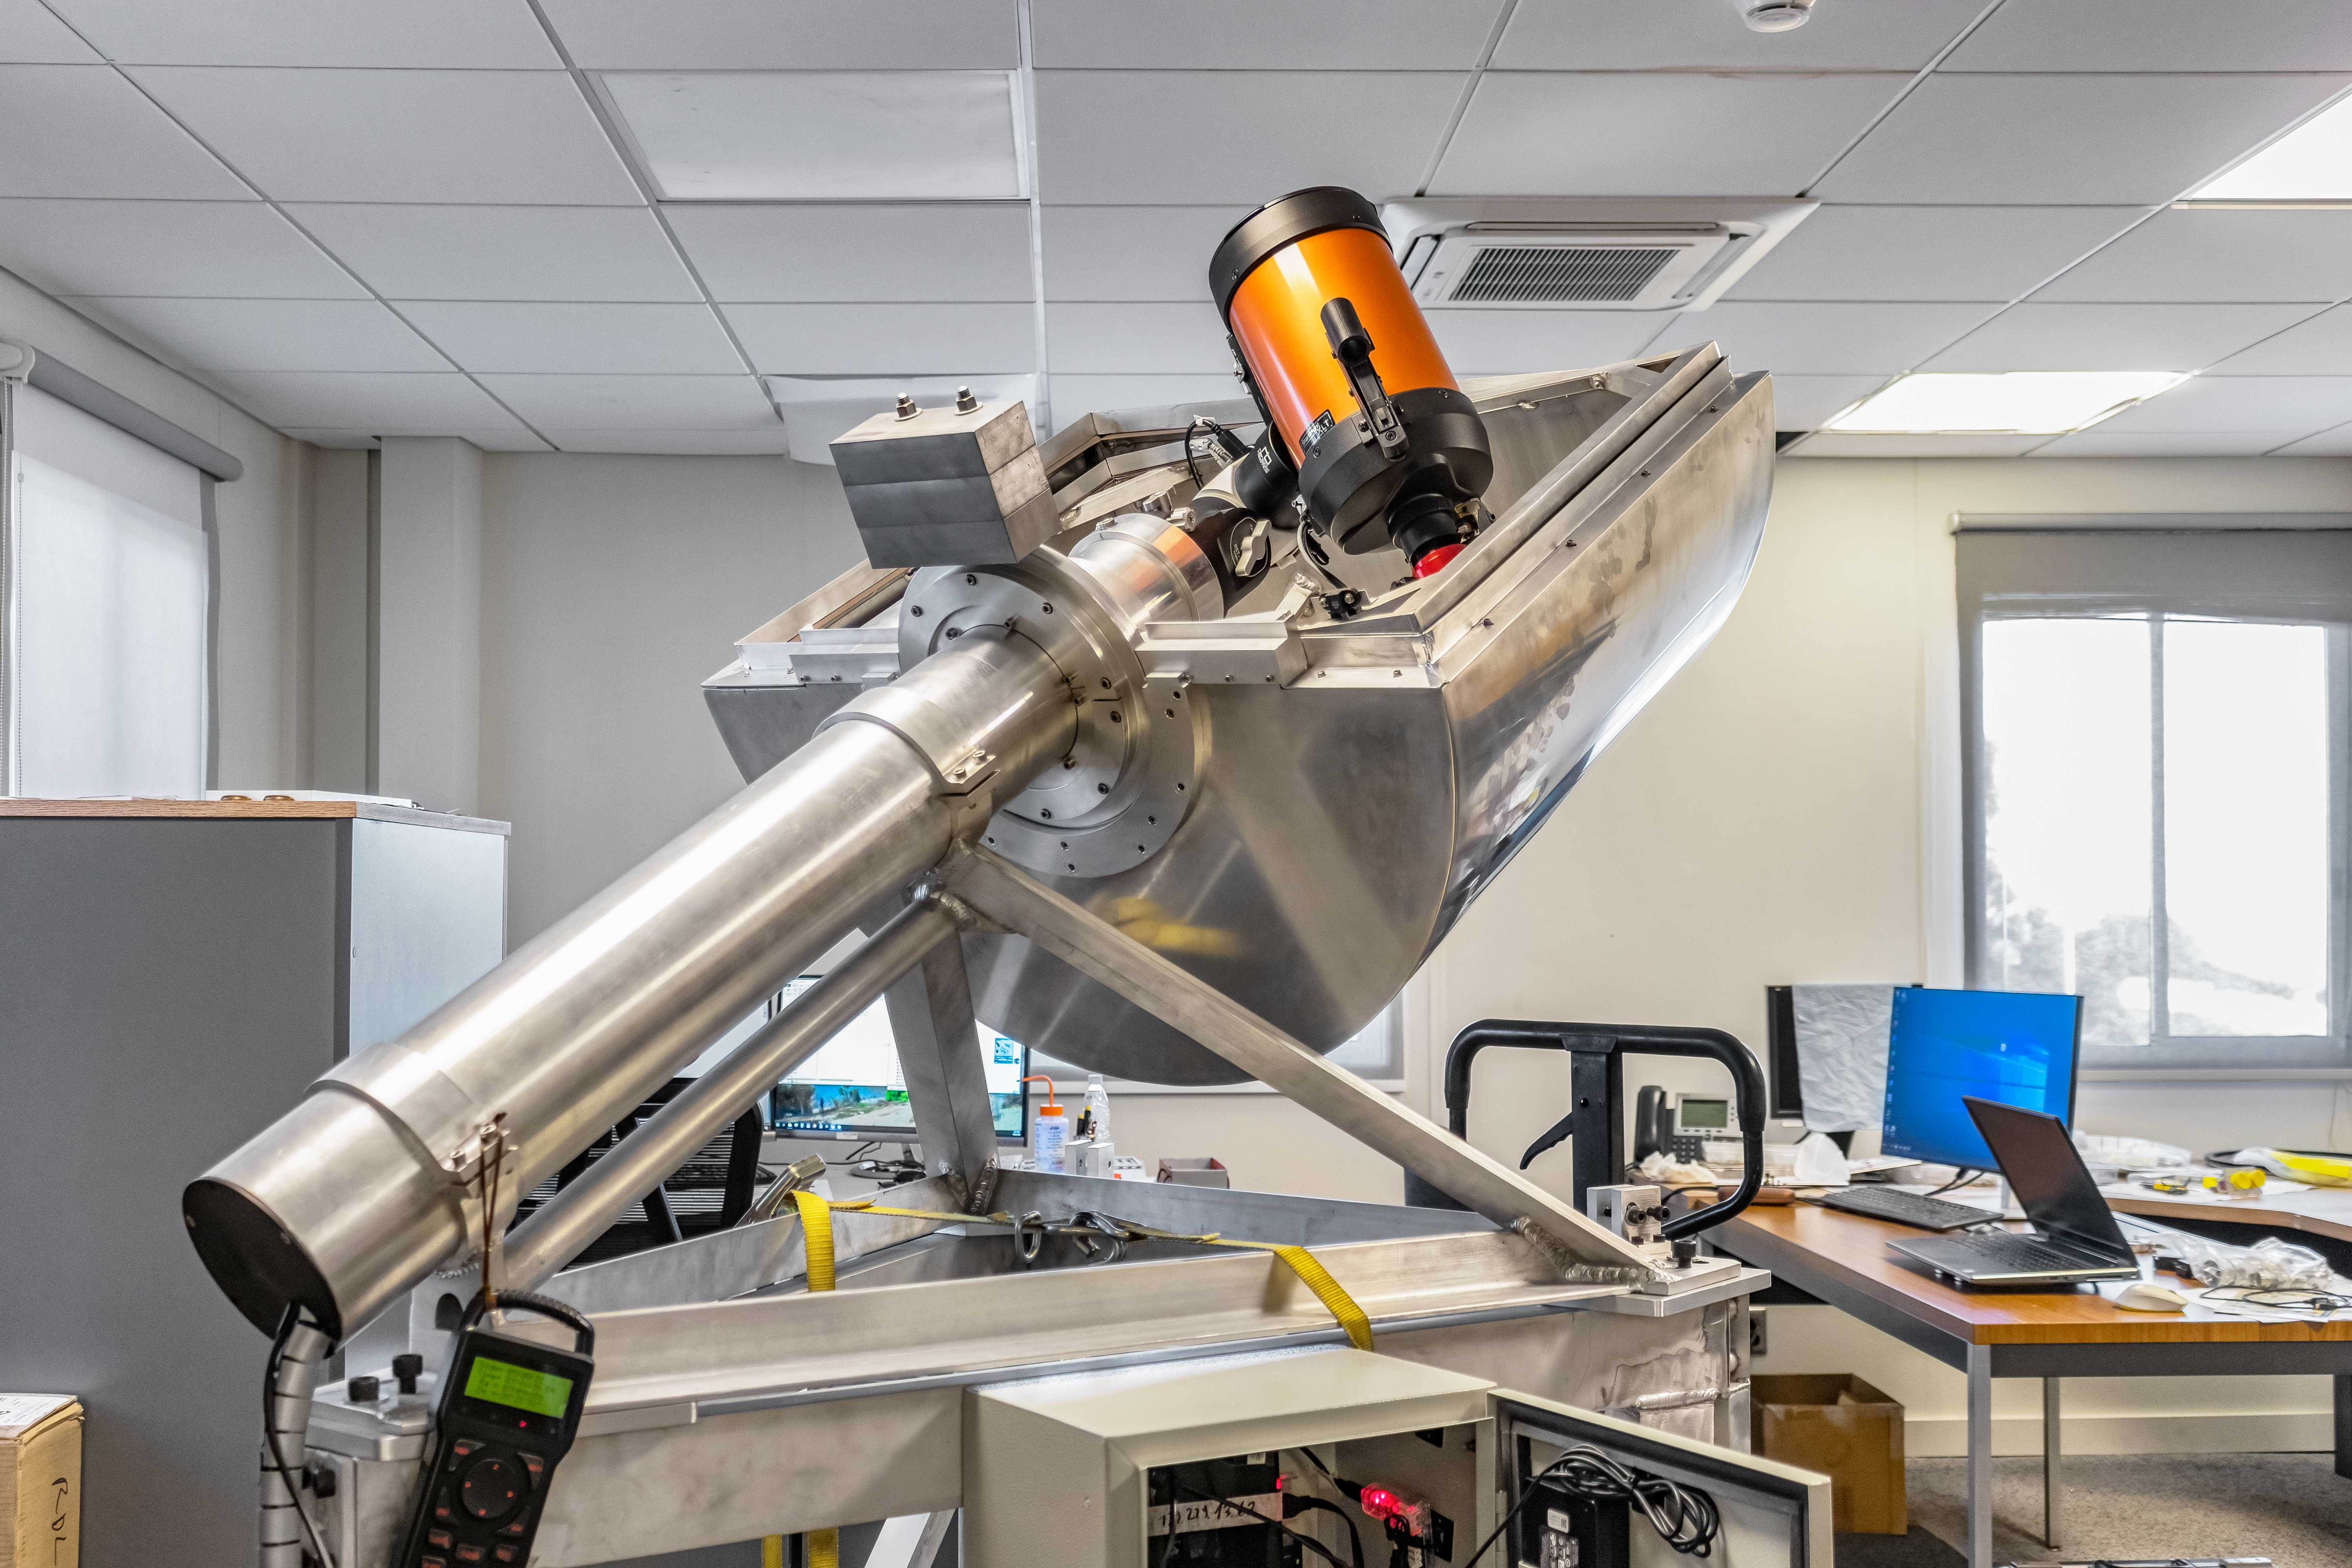

RINGSS Turbulence Profiler

The RINGSS turbulence profiler in prototype phase at the AURA Recinto in Chile.

Credit: NOIRLab/NSF/AURA/E. Bustos, A. Tokovinin